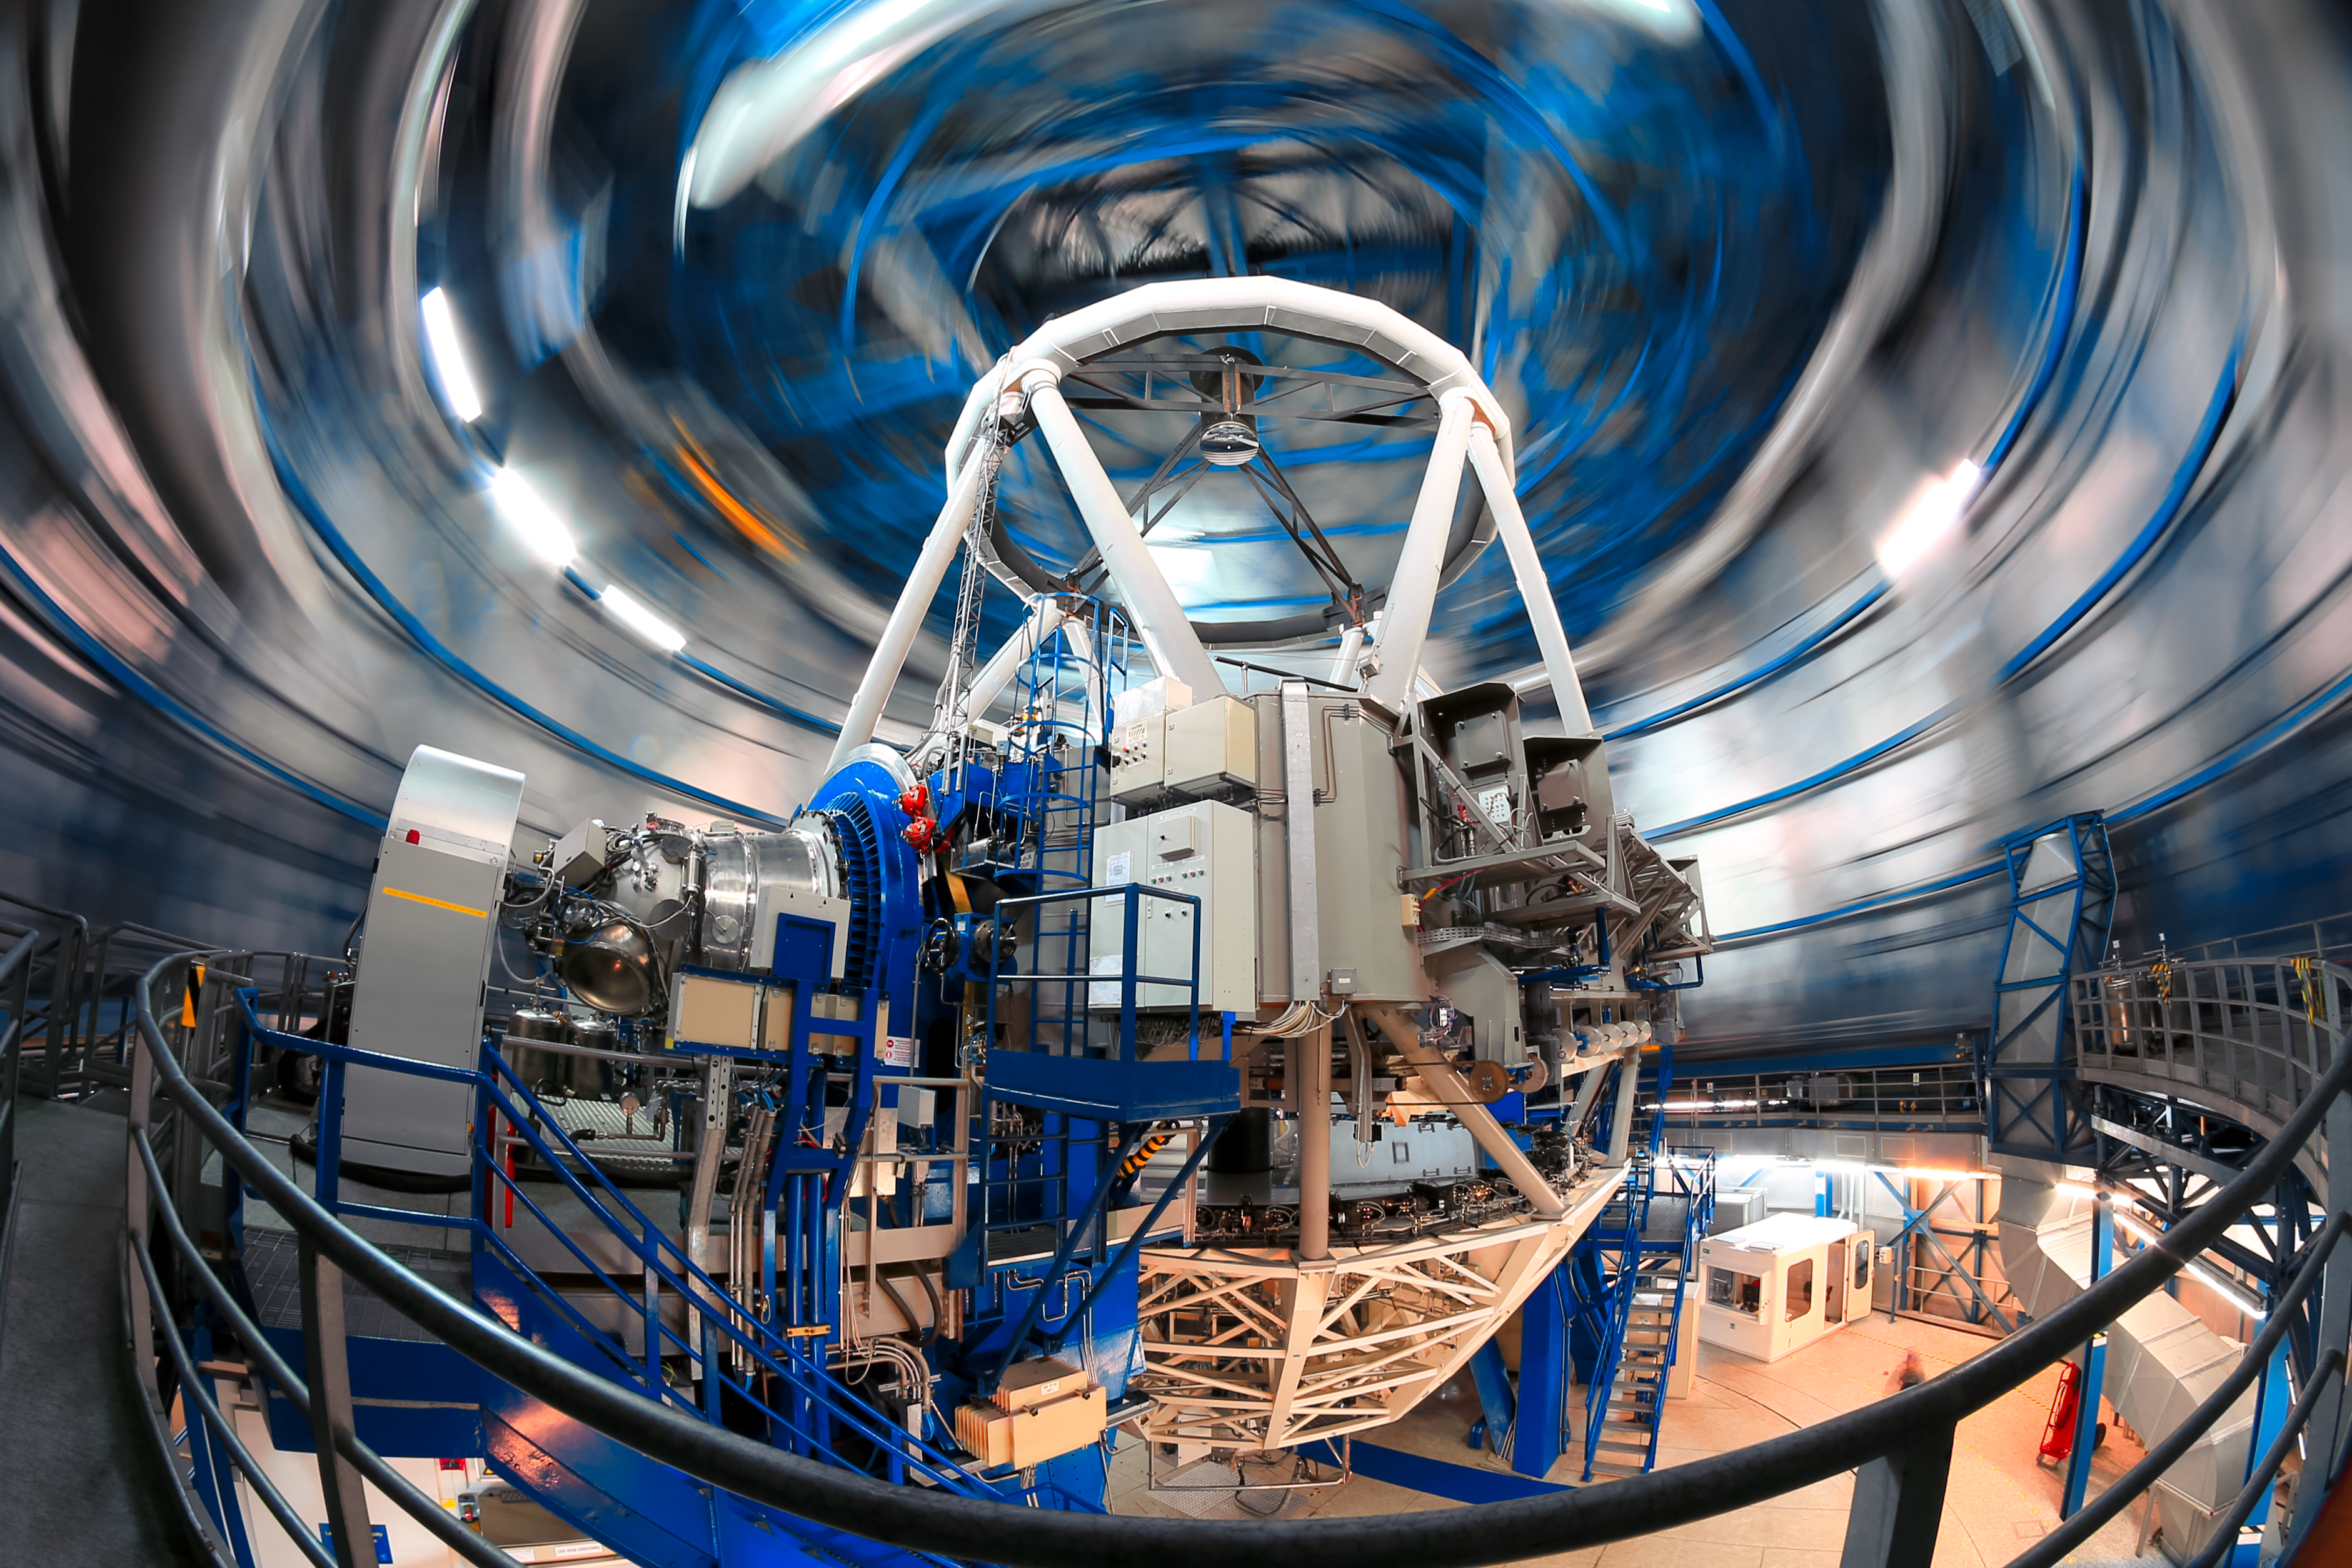

Spinning around

The dynamism of ESO's Very Large Telescope in operation is captured in this unusual photograph, taken inside Unit Telescope 4.

As the system swings into action, the rotating walls of the dome move around the telescope structure, seen stationary in the centre of the image, which houses a mirror 8.2 metres in diameter.

The movement of the dome is captured by an extended exposure time.

Credit: ESO/F. Char